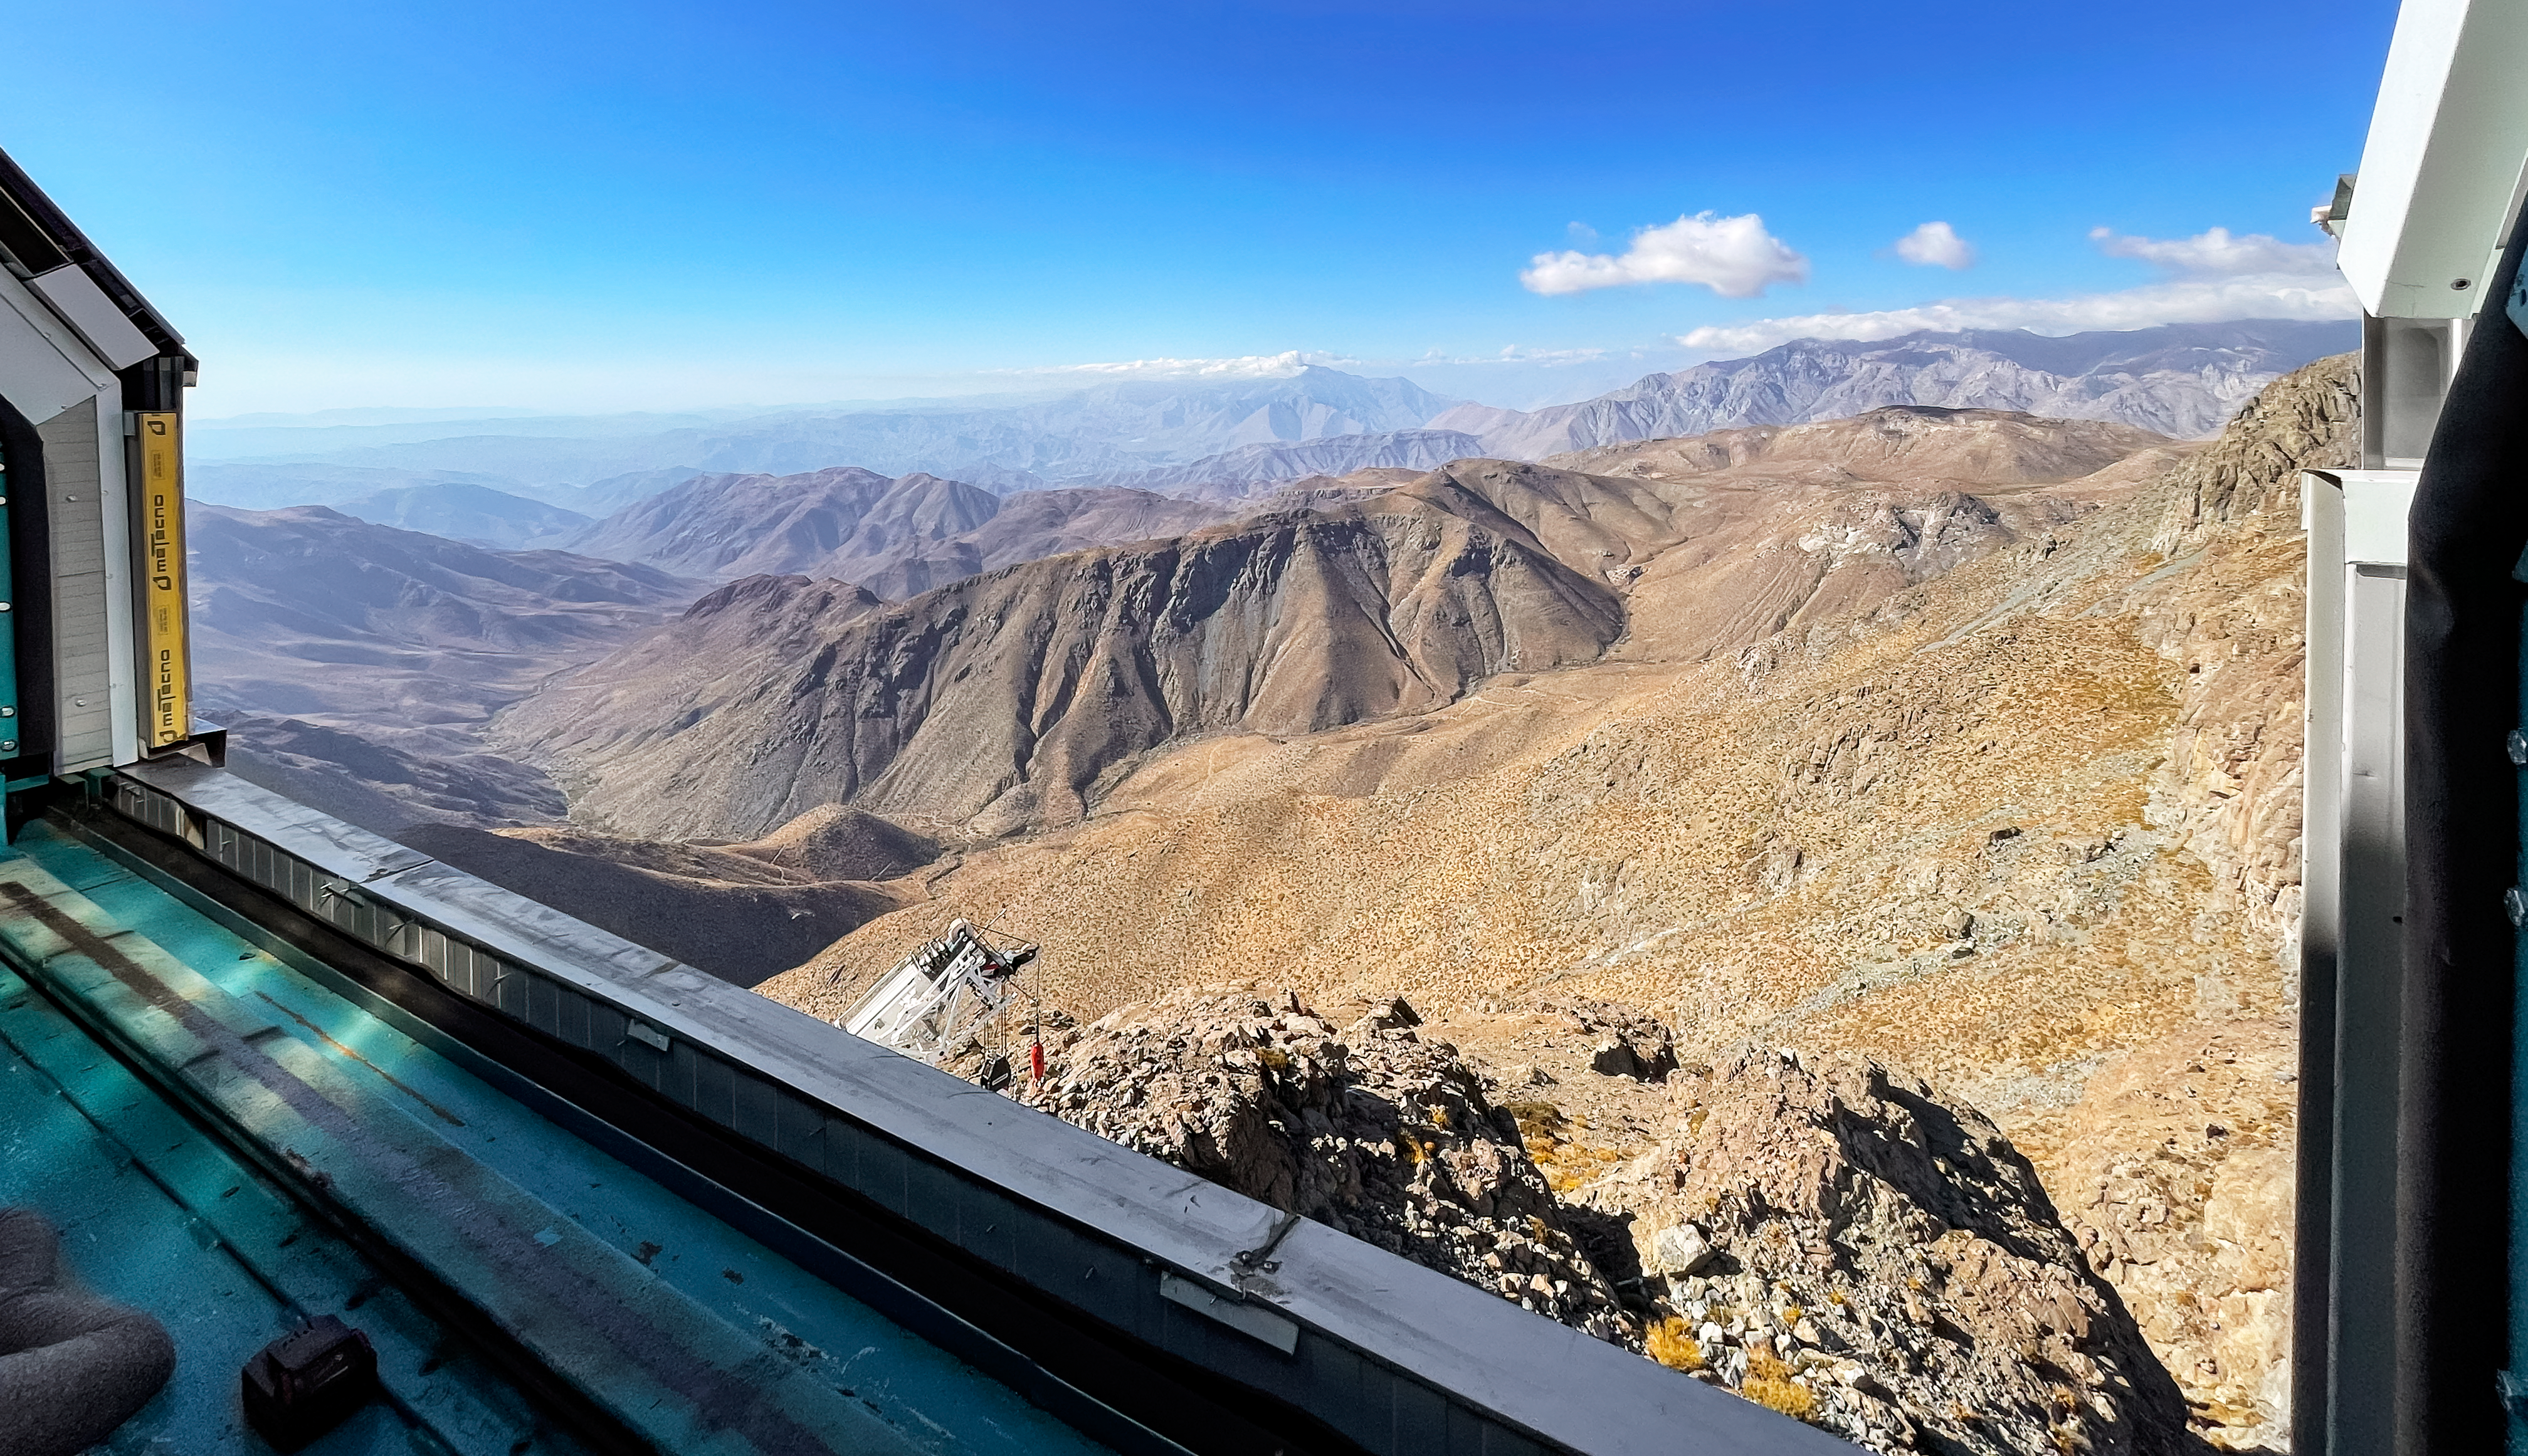

View from Rubin dome

View through the open dome of Rubin Observatory.

Credit: RubinObs/NOIRLab/SLAC/NSF/DOE/AURA